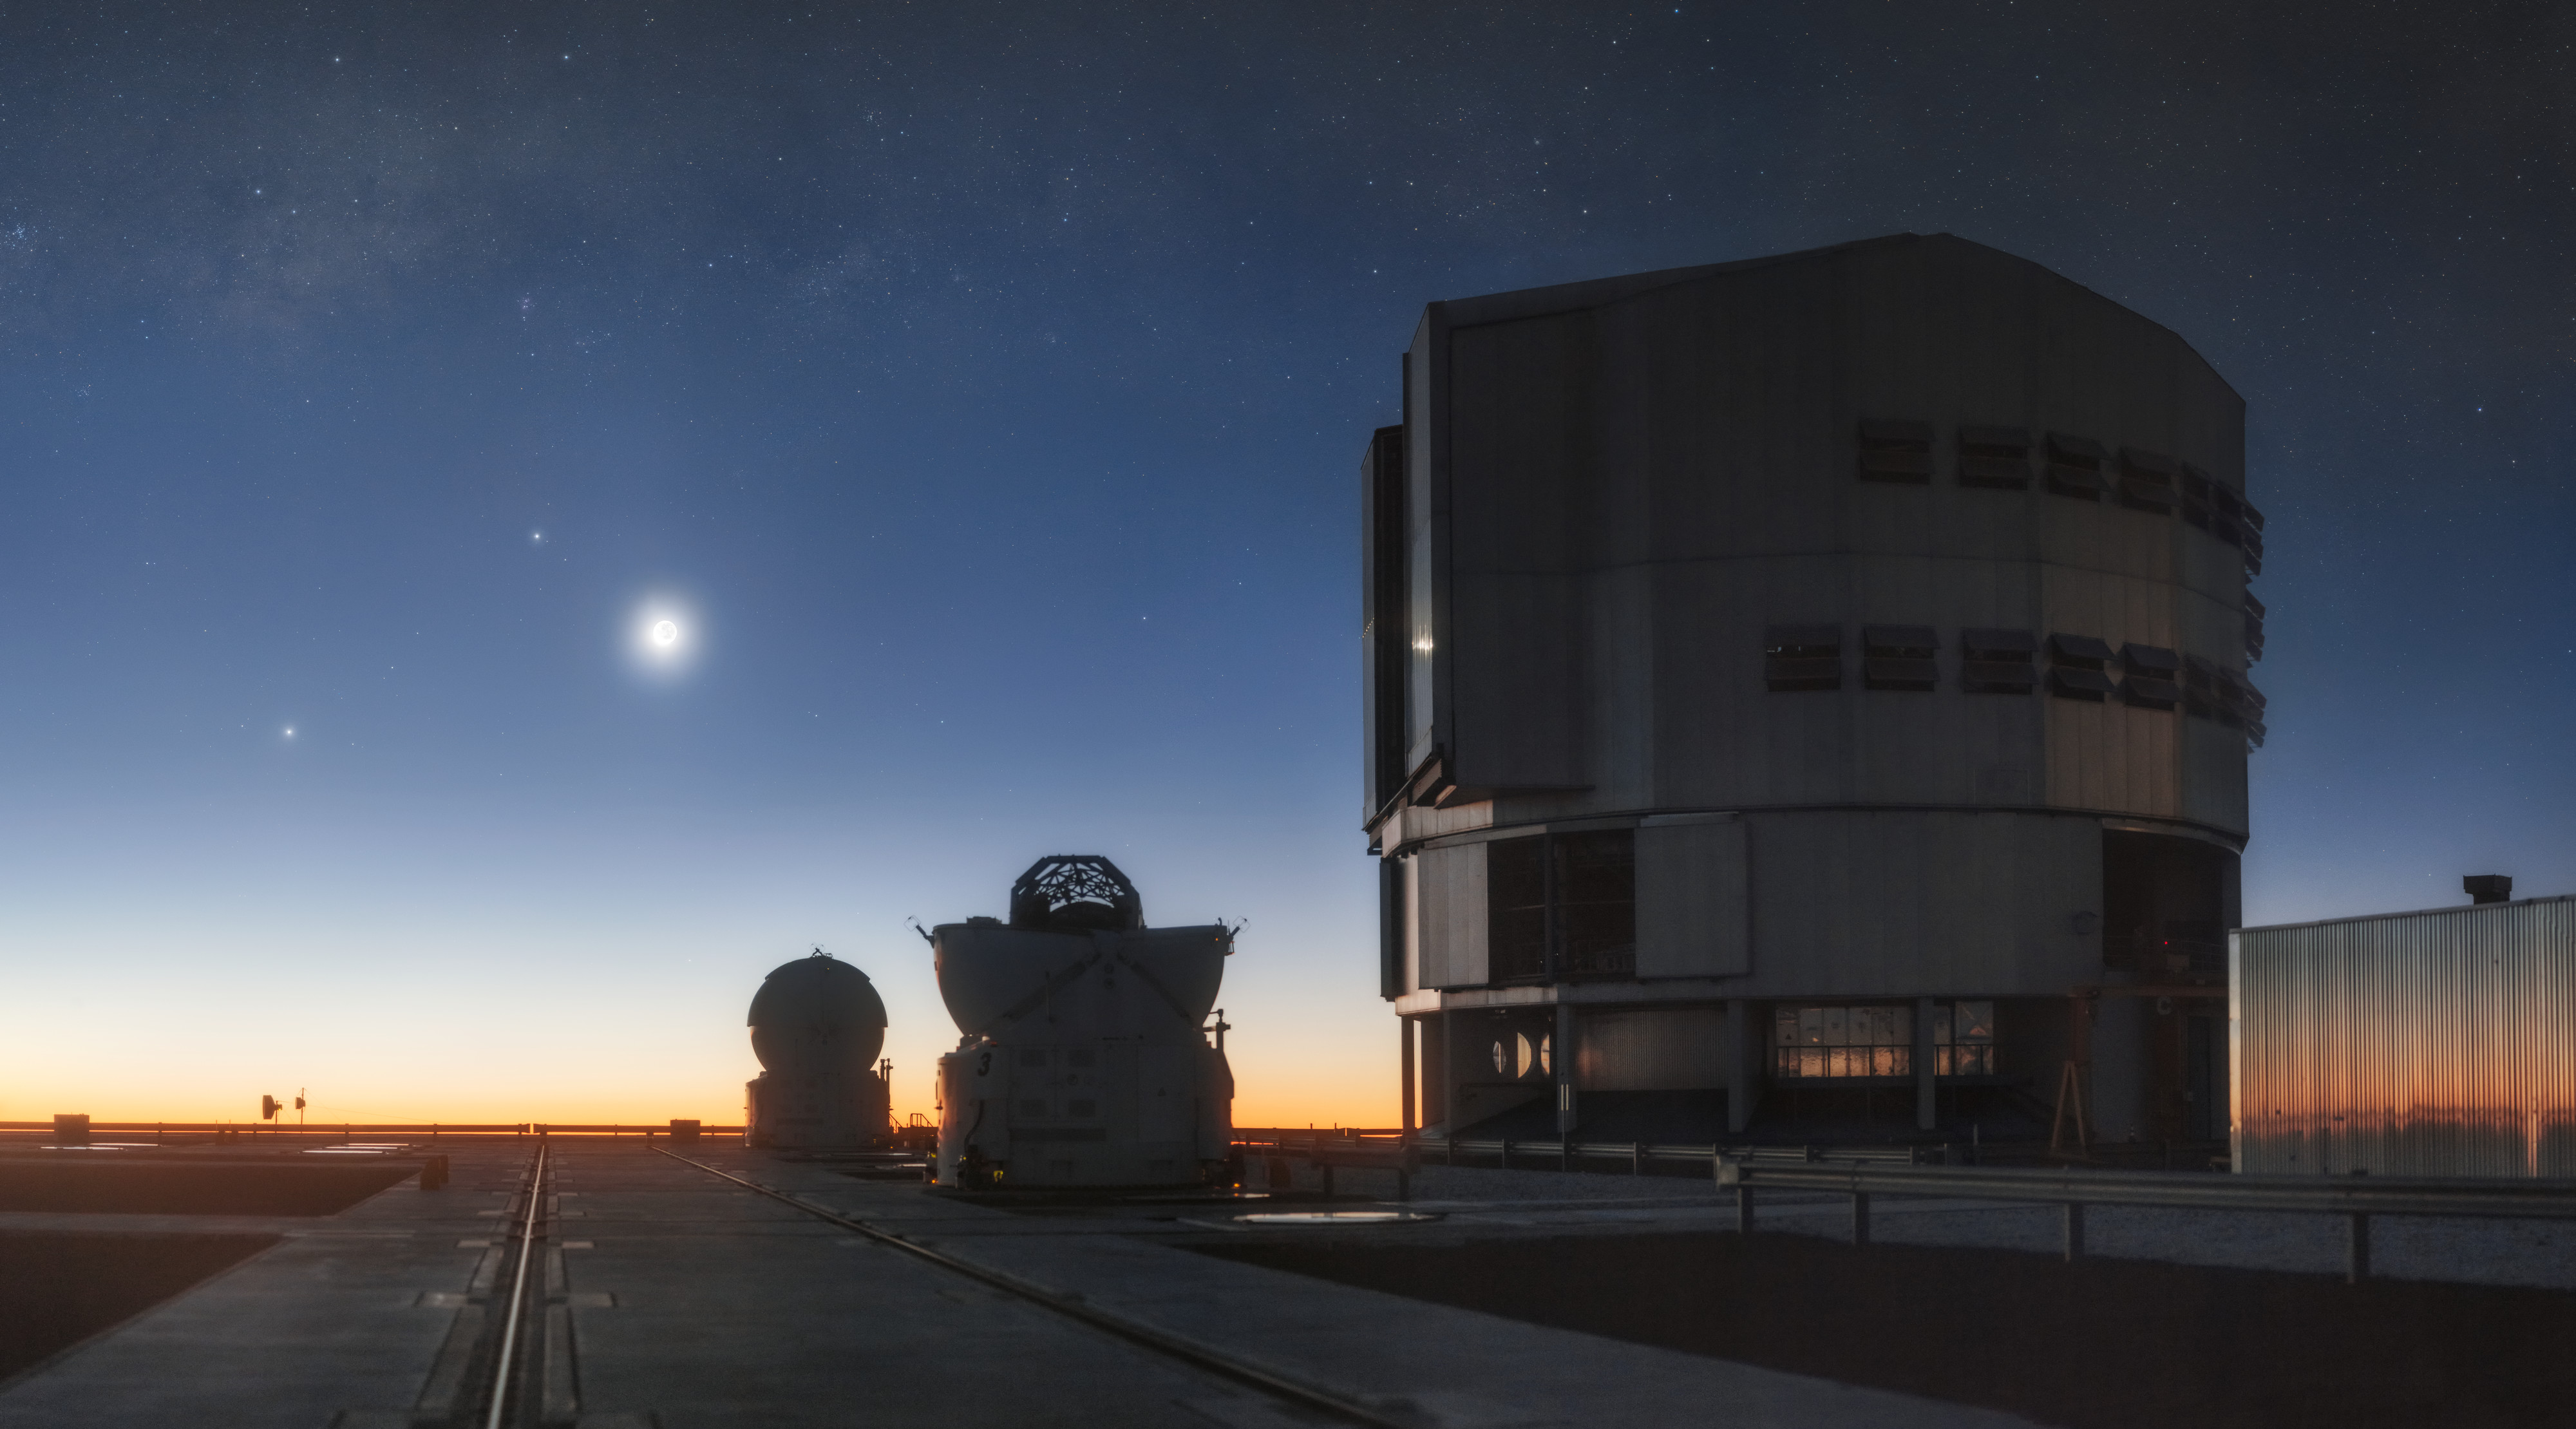

Crystal-Clear Colour

Located high on the top of a Chilean mountain, ESO’s Paranal Observatory benefits from incredibly clear skies and arid weather conditions, perfect for scientific observations. This photograph of the site shows an especially beautiful scene, as the setting Sun paints the sky with beautiful hues of pink, orange, purple, blue, and yellow.

Credit: P. Horálek/ESO